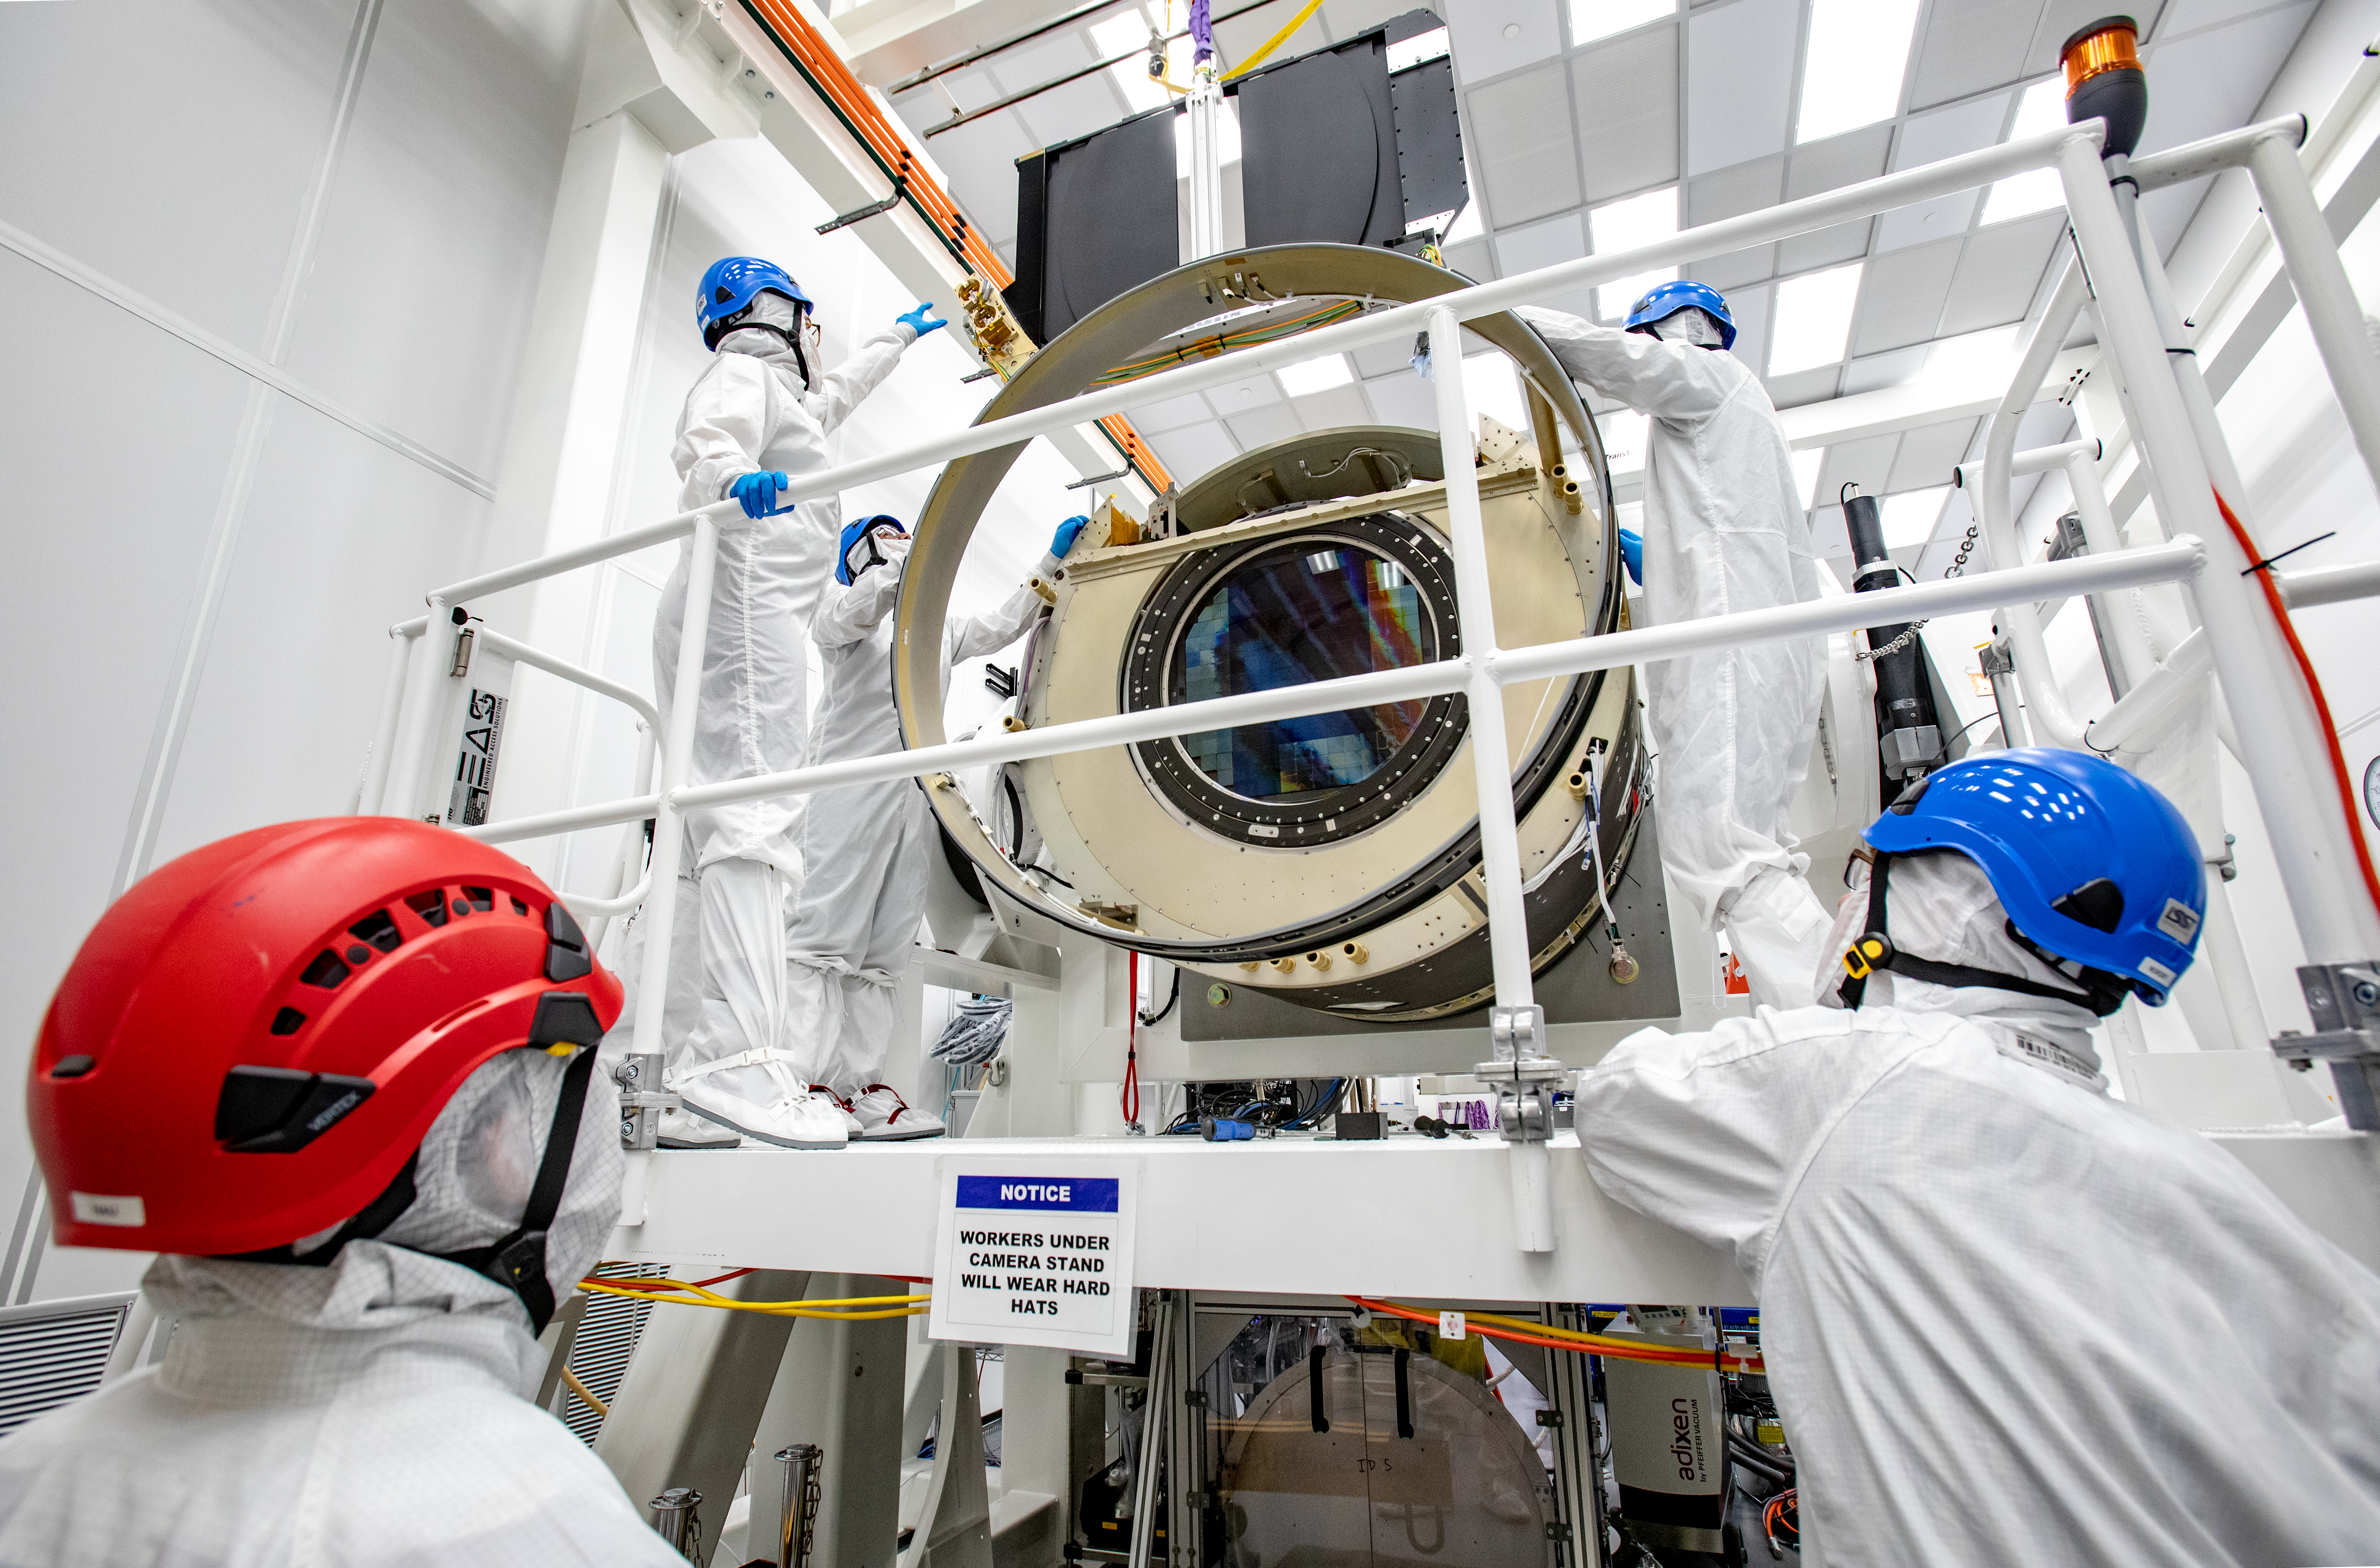

LSST Shutter Installation To Camera Body

The LSST camera team successfully attached the shutter to the camera body on June 8.

Credit: Jacqueline Ramseyer Orrell/SLAC National Accelerator Laboratory